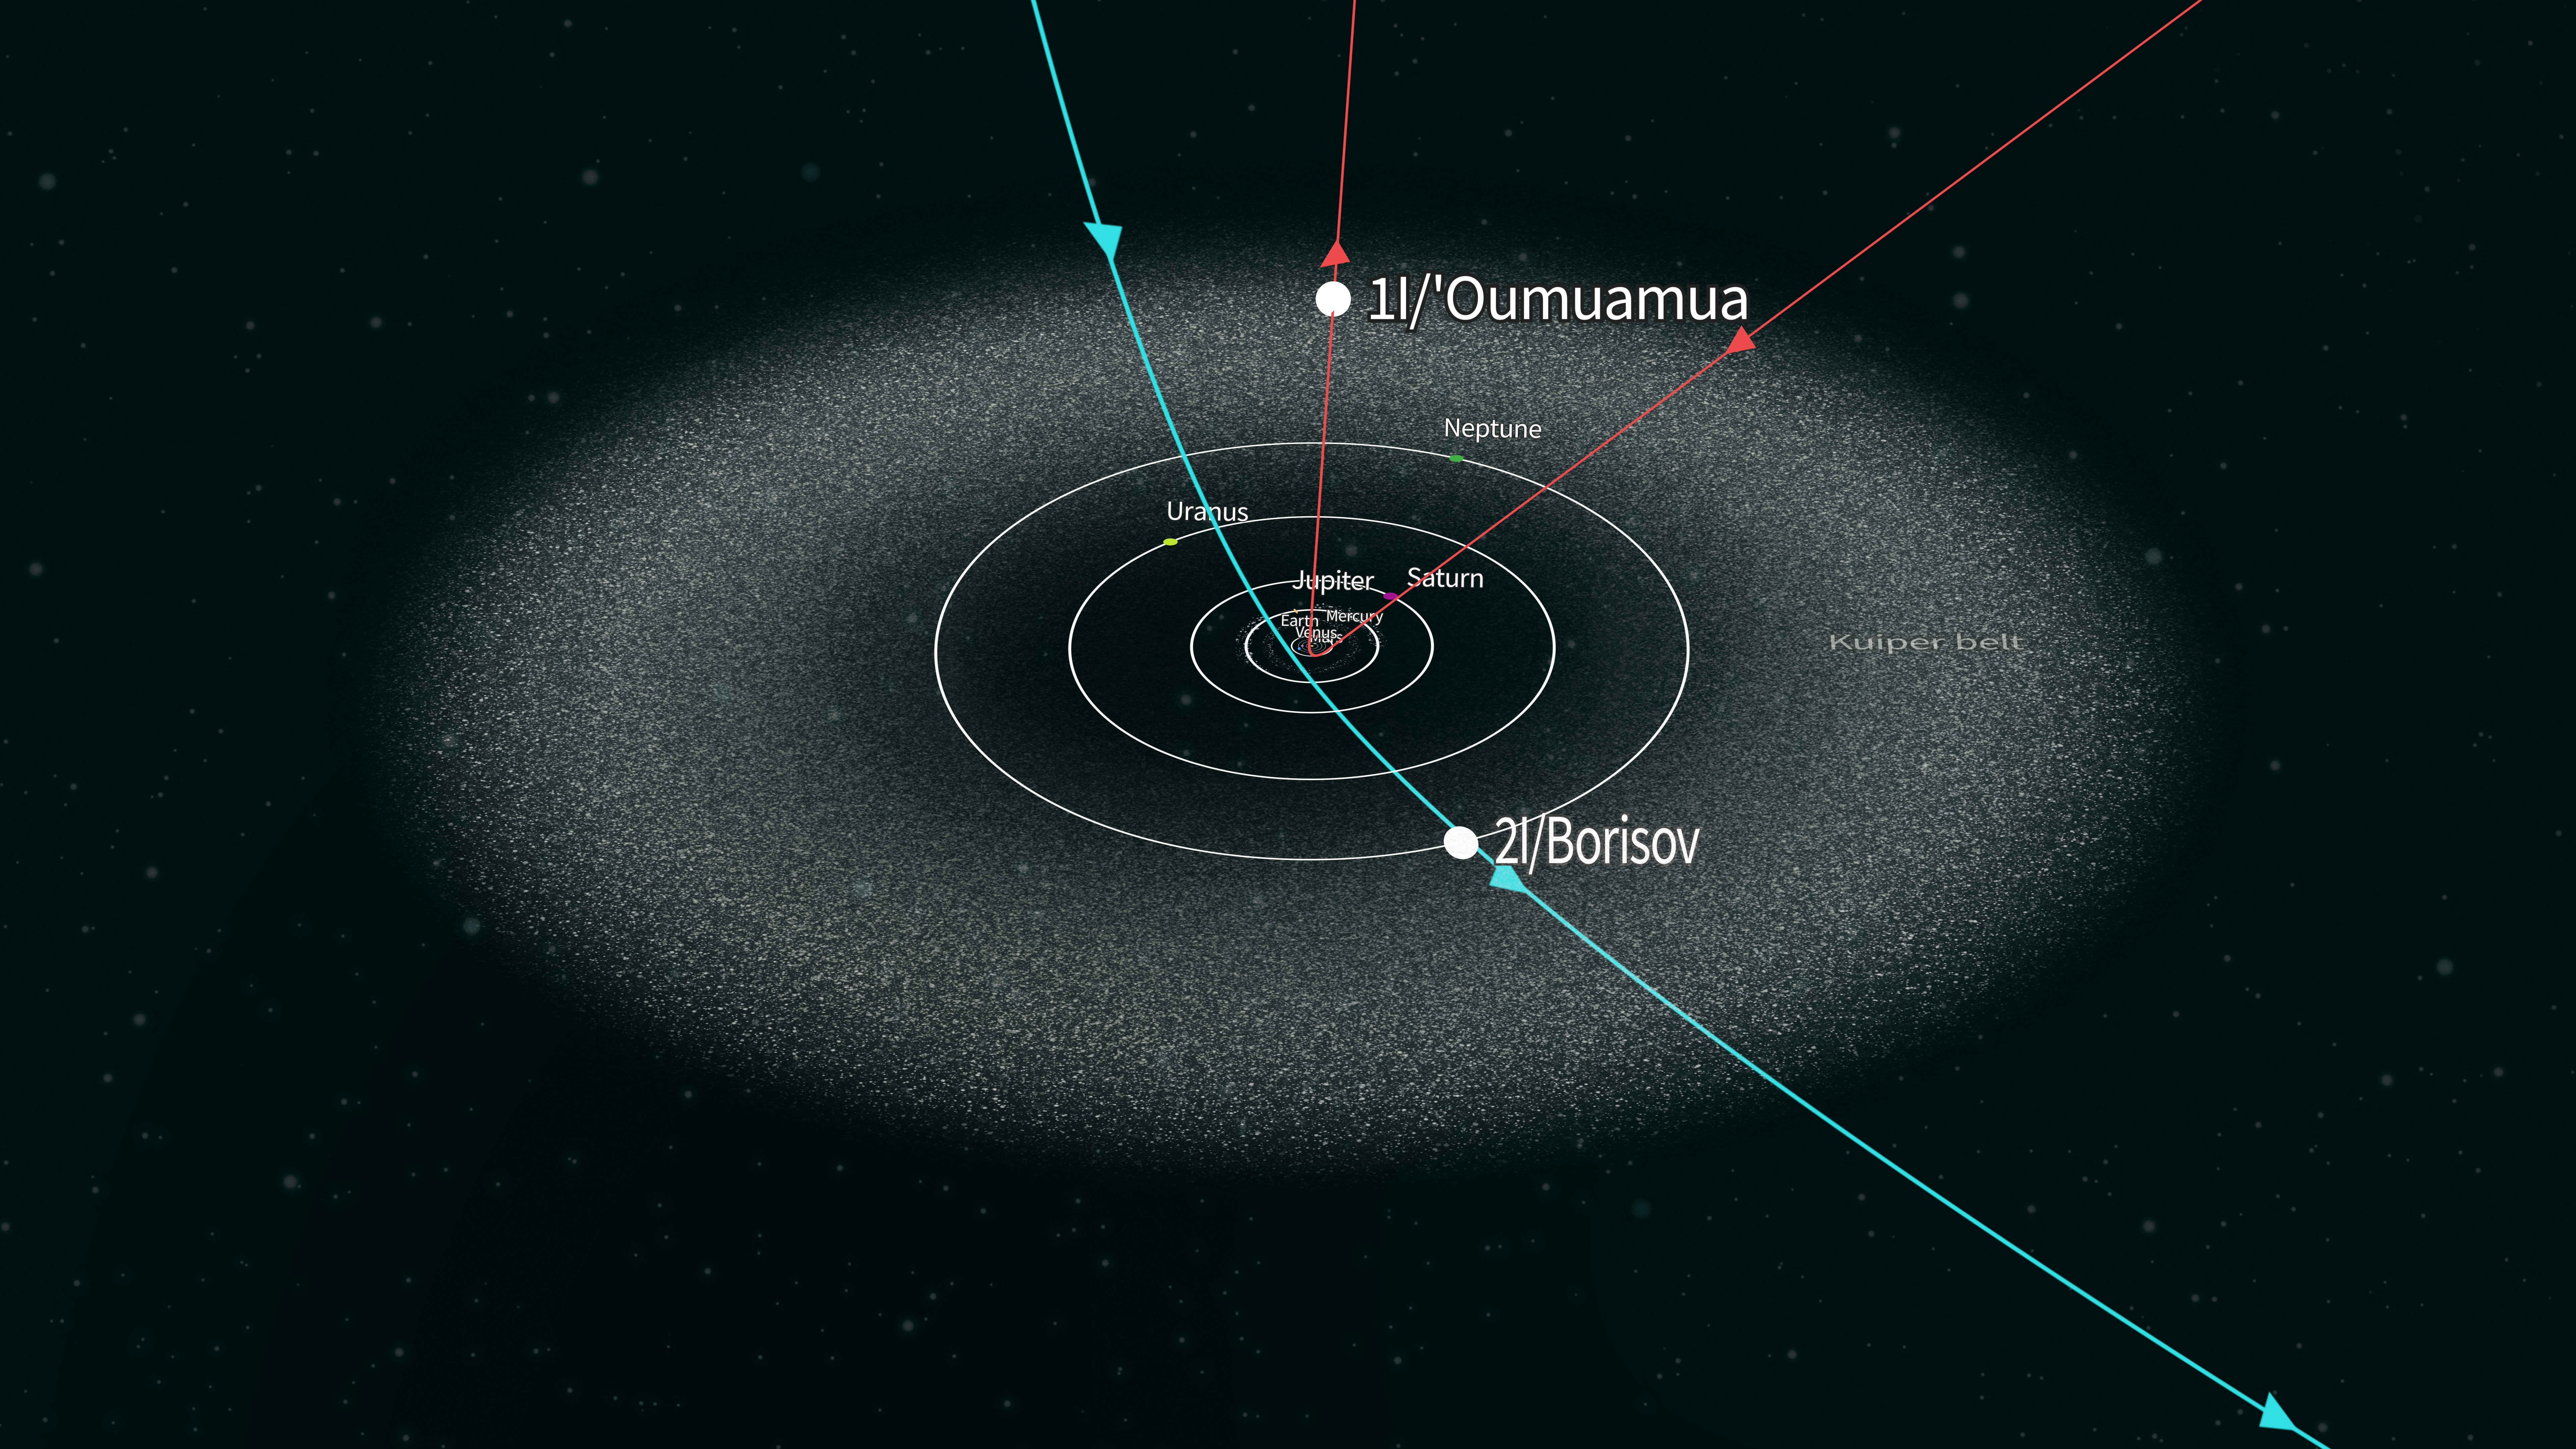

Solar System Model

Illustrated Solar System model

Credit: RubinObs/NOIRLab/SLAC/NSF/DOE/AURA/J. Pinto